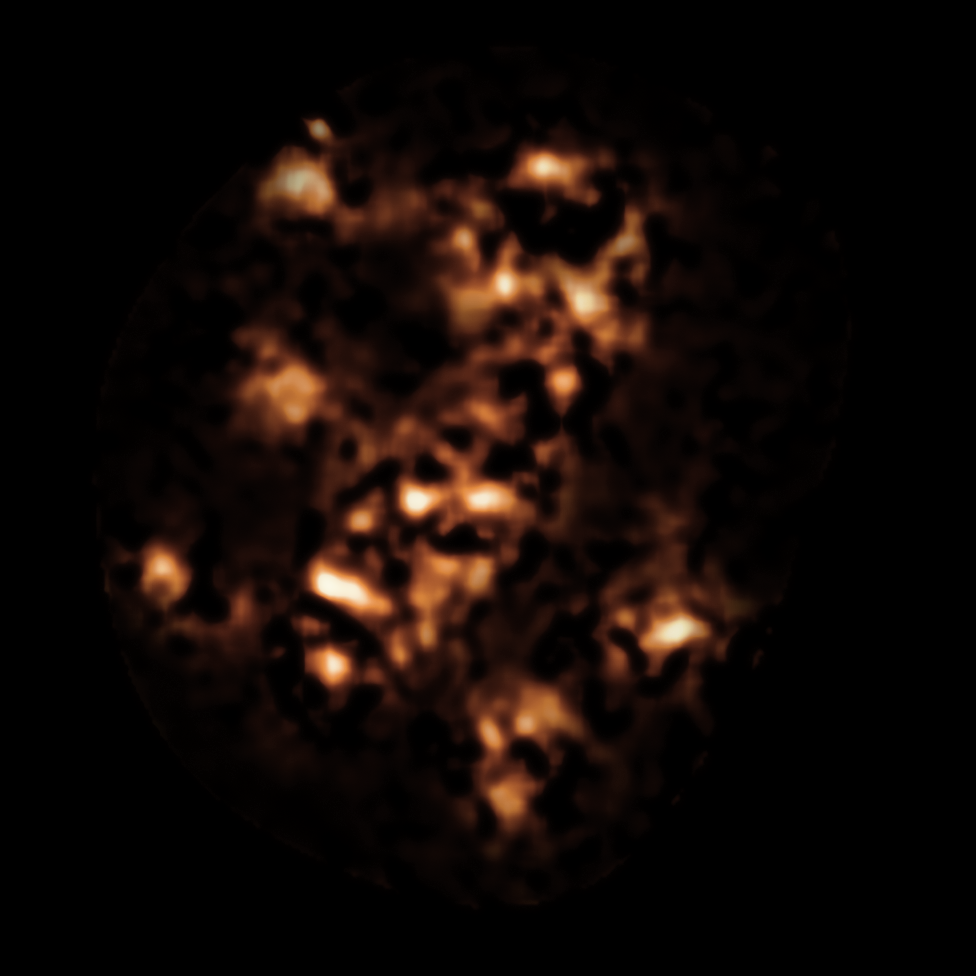

APEX view of the region around the Spiderweb galaxy

This image shows the APEX view in sub-millimetre light of the region around the Spiderweb Galaxy — a protocluster of galaxies in the early Universe surrounding a radio galaxy containing a supermassive black hole. Some of the blobs in this image correspond to dusty star-forming galaxies in the protocluster that cannot be seen in visible light due to absorption by dust. The fainter features here are artifacts of the difficult APEX image processing.

Credit: ESO